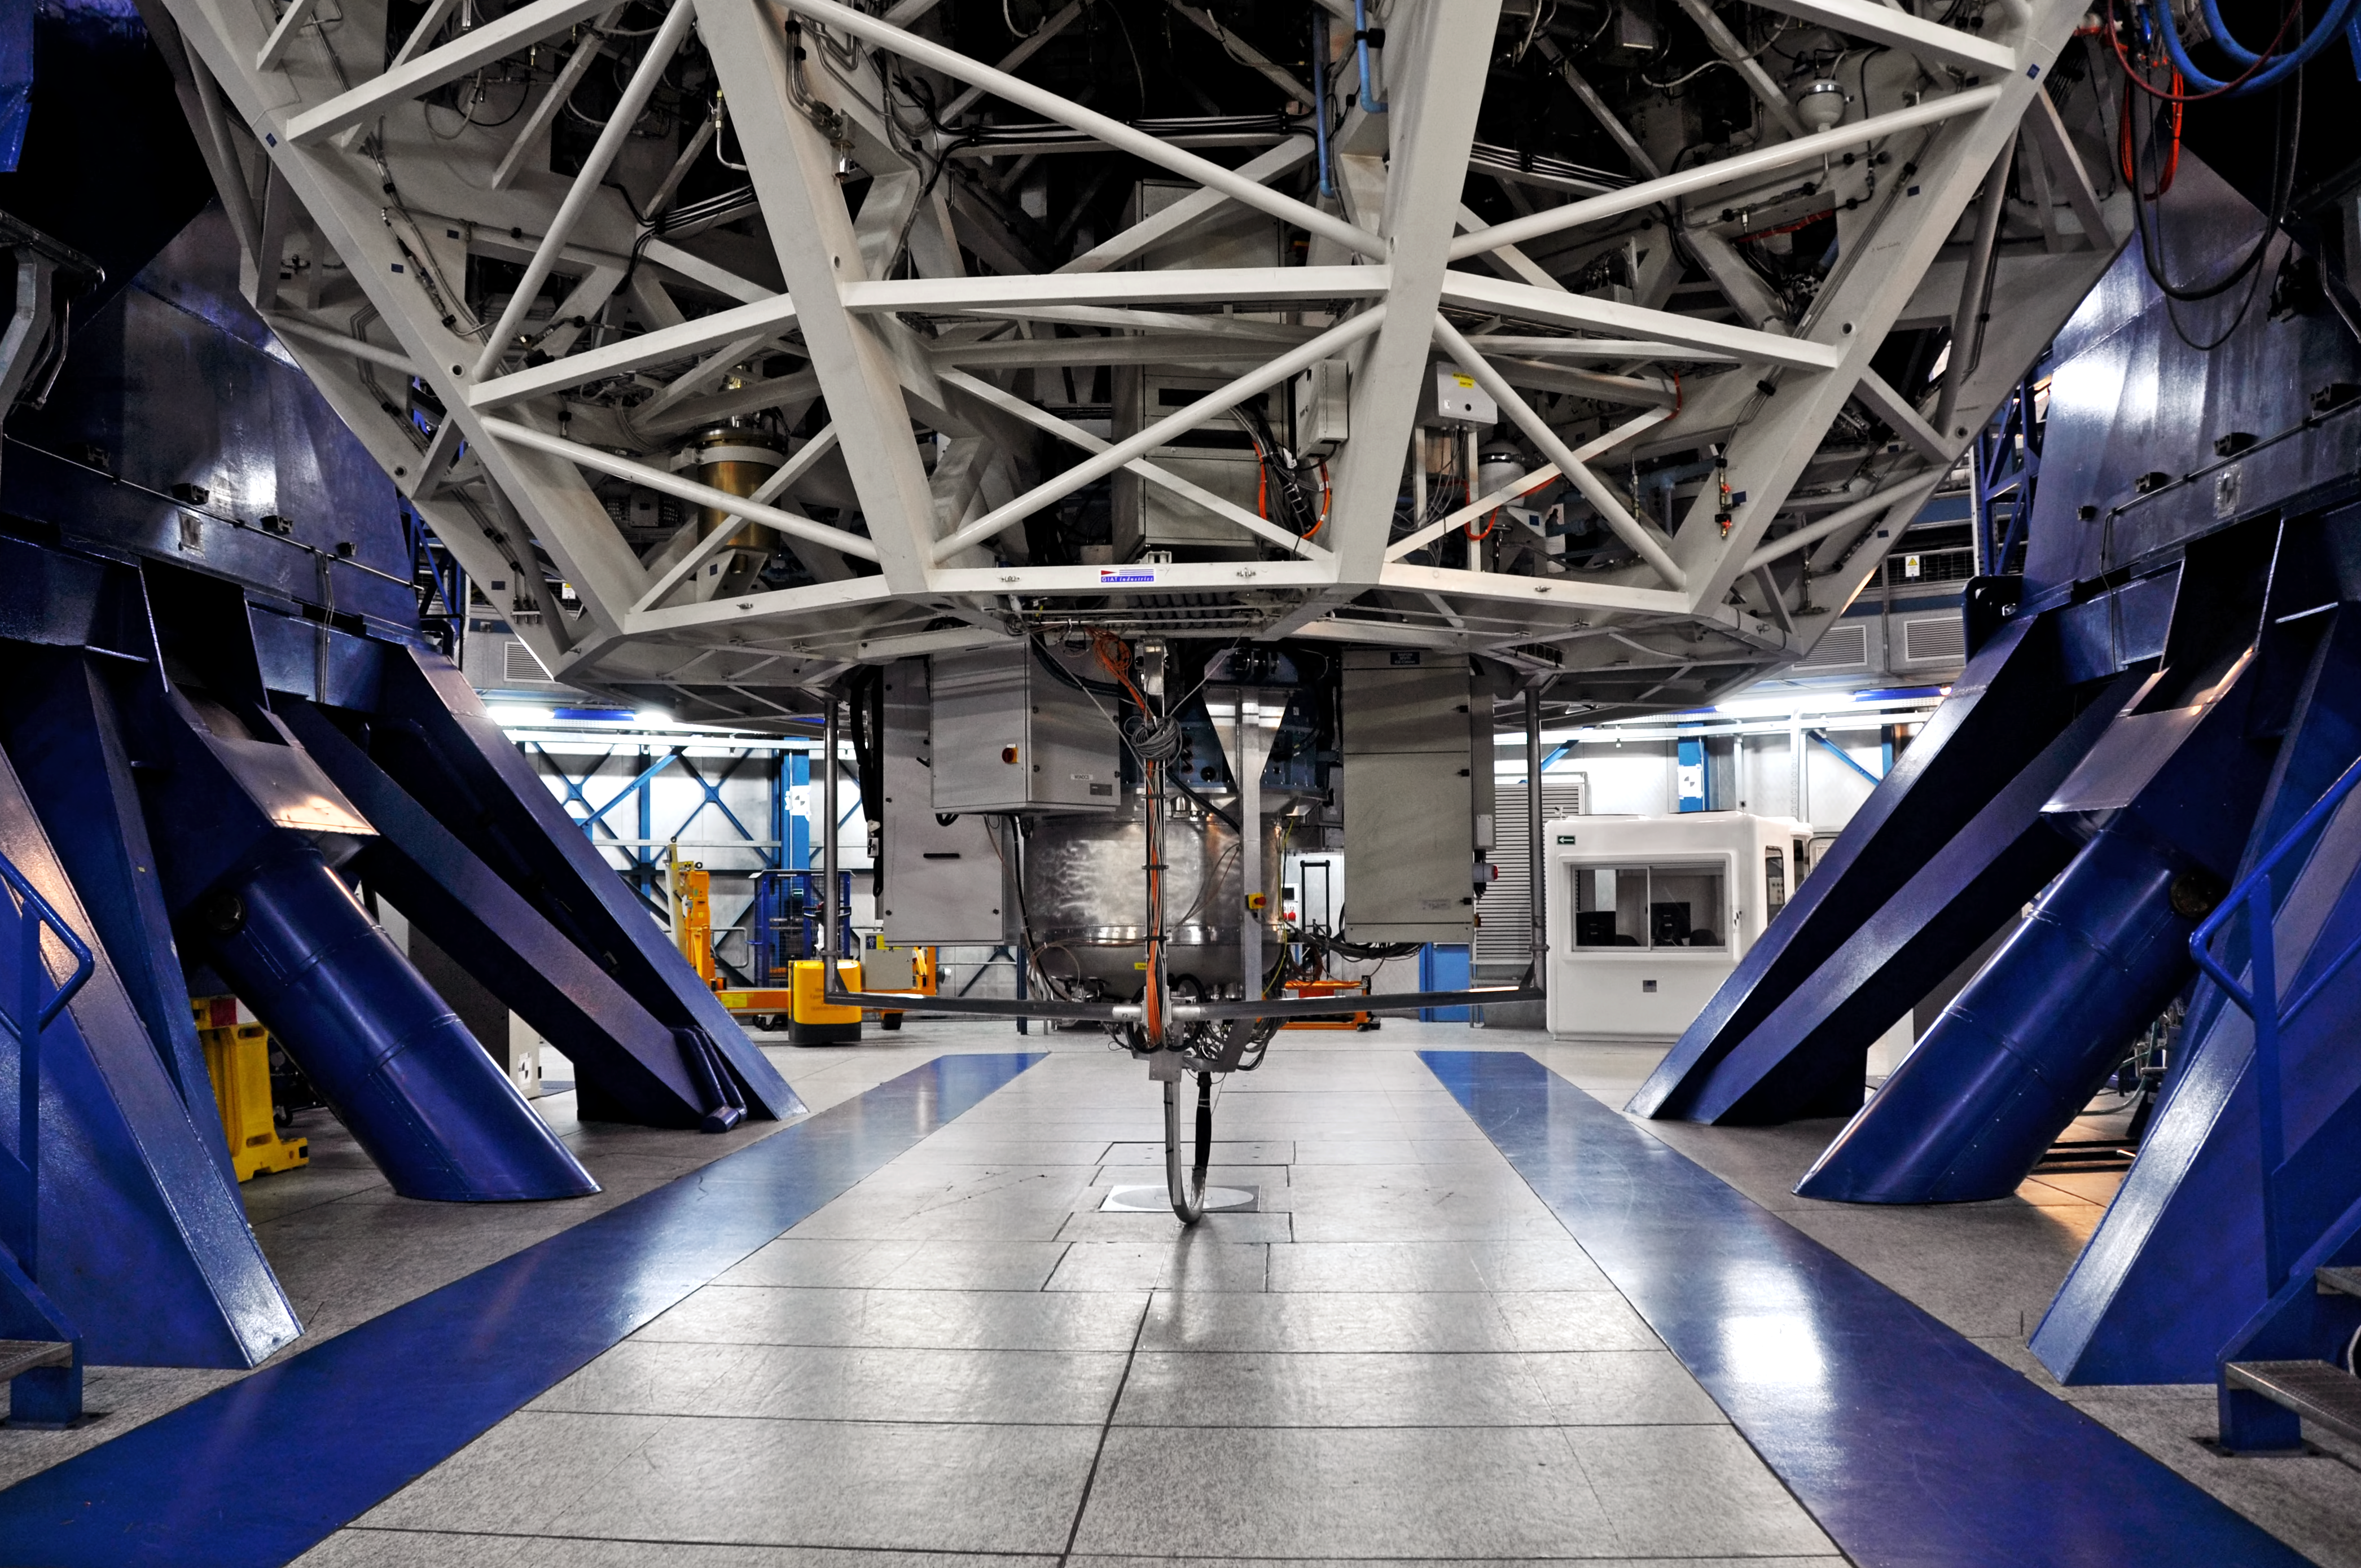

Inside the VLT

This picture shows the complex and massive machinery that lies behind the VLT's incredible power.

Credit: V. Castelo/ESO